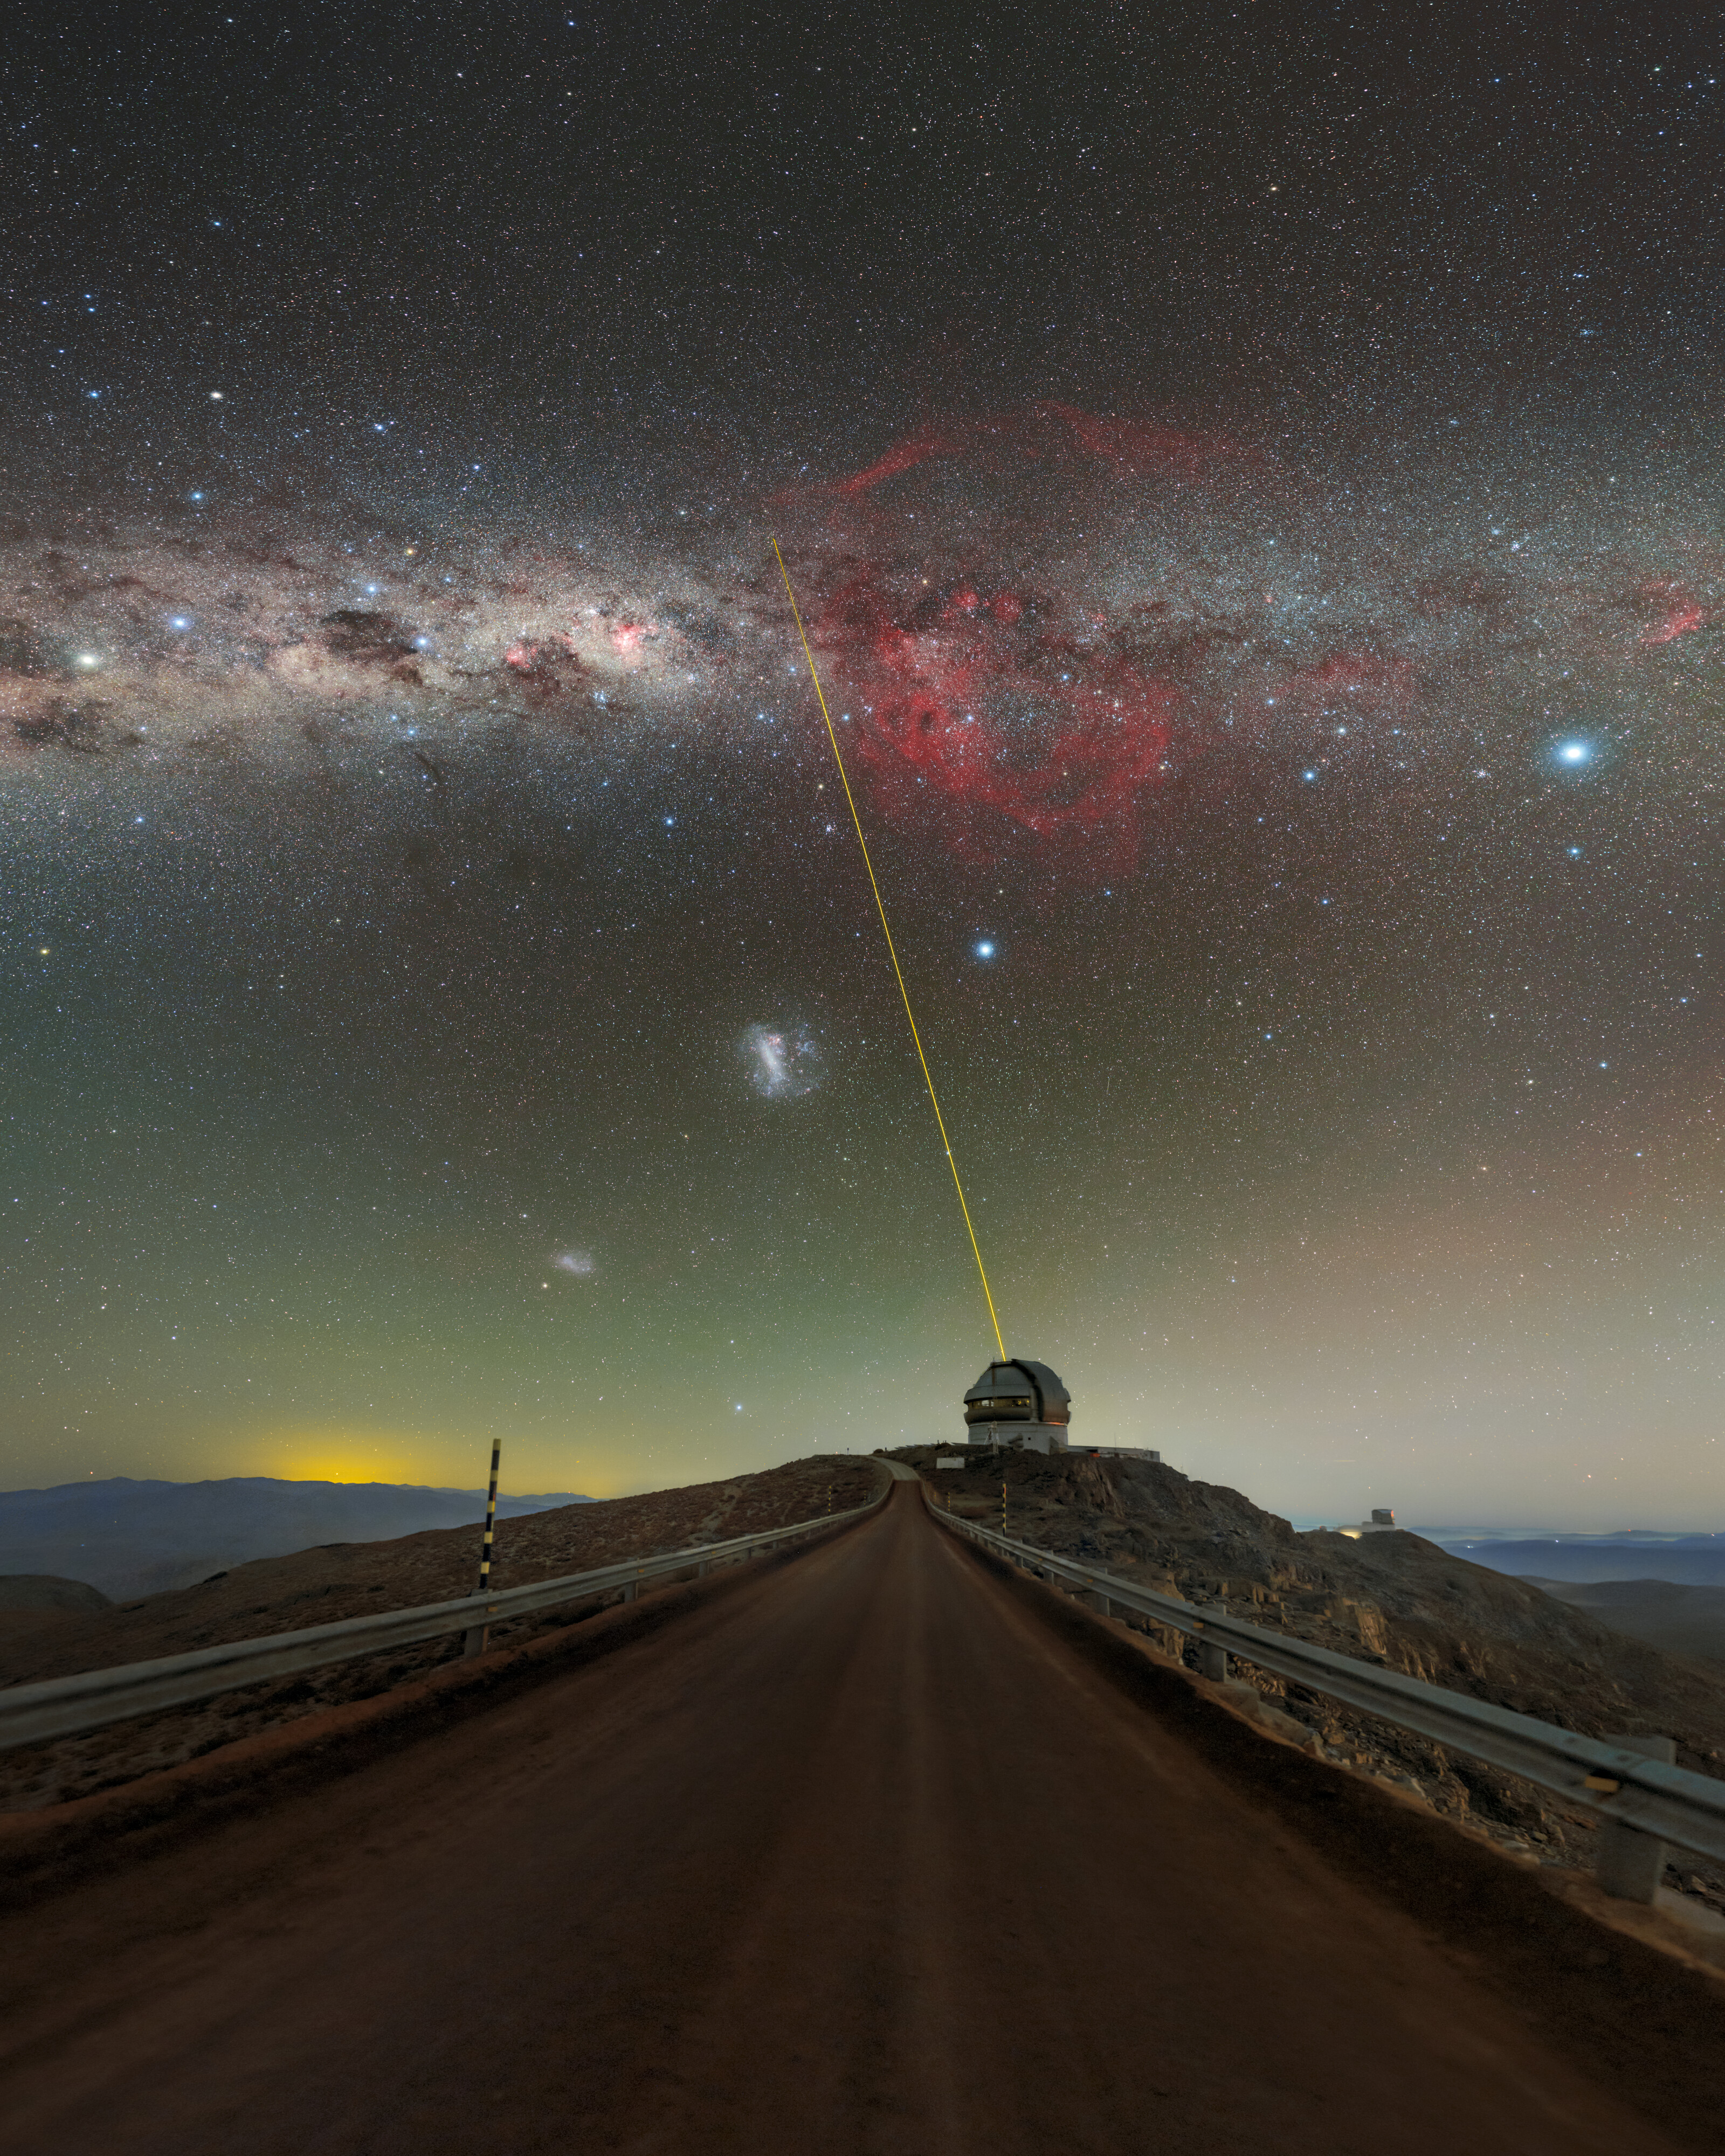

A Sky for Discovery

The beauty of the night sky is often a subtle one, but from the right location the Universe’s radiance truly emerges. Wide, clear skies perfect for exploration are luckily commonplace for Gemini South, the southern twin of the International Gemini Observatory, operated by NSF NOIRLab.

This photo shows a brilliantly colored menagerie above and below Gemini South on Cerro Pachón. The telescope’s laser guide star system beams a column of light at the Milky Way. Our galaxy stretches like a belt across this photo, above the plethora of other objects. The most obvious of these are the Large and Small Magellanic Clouds at the bottom left of the center of the image. These galaxies are most conspicuous in the southern hemisphere and are easy to spot from Chile. Further to the left, near the horizon, is light generated from the nearby town of Andacollo. To the right of the laser beam are the two brightest stars in the entire night sky: Canopus (left) and Sirius (right). Lastly is the understated reddish glow permeating through the center of the Milky Way’s galactic disc. This is the Gum Nebula, located in the constellations of Vela and Puppis, and itself a cornucopia of astronomical phenomena including globular clusters and the Vela Supernova Remnant. Many more spectacular objects can be captured from Cerro Pachón, from nearby stars to supernovae, and the exciting work at Gemini South is helping to reveal it all!

This photo was taken as part of the recent NOIRLab 2022 Photo Expedition to all the NOIRLab sites.

Credit: International Gemini Observatory/NOIRLab/NSF/AURA/P. Horálek (Institute of Physics in Opava)